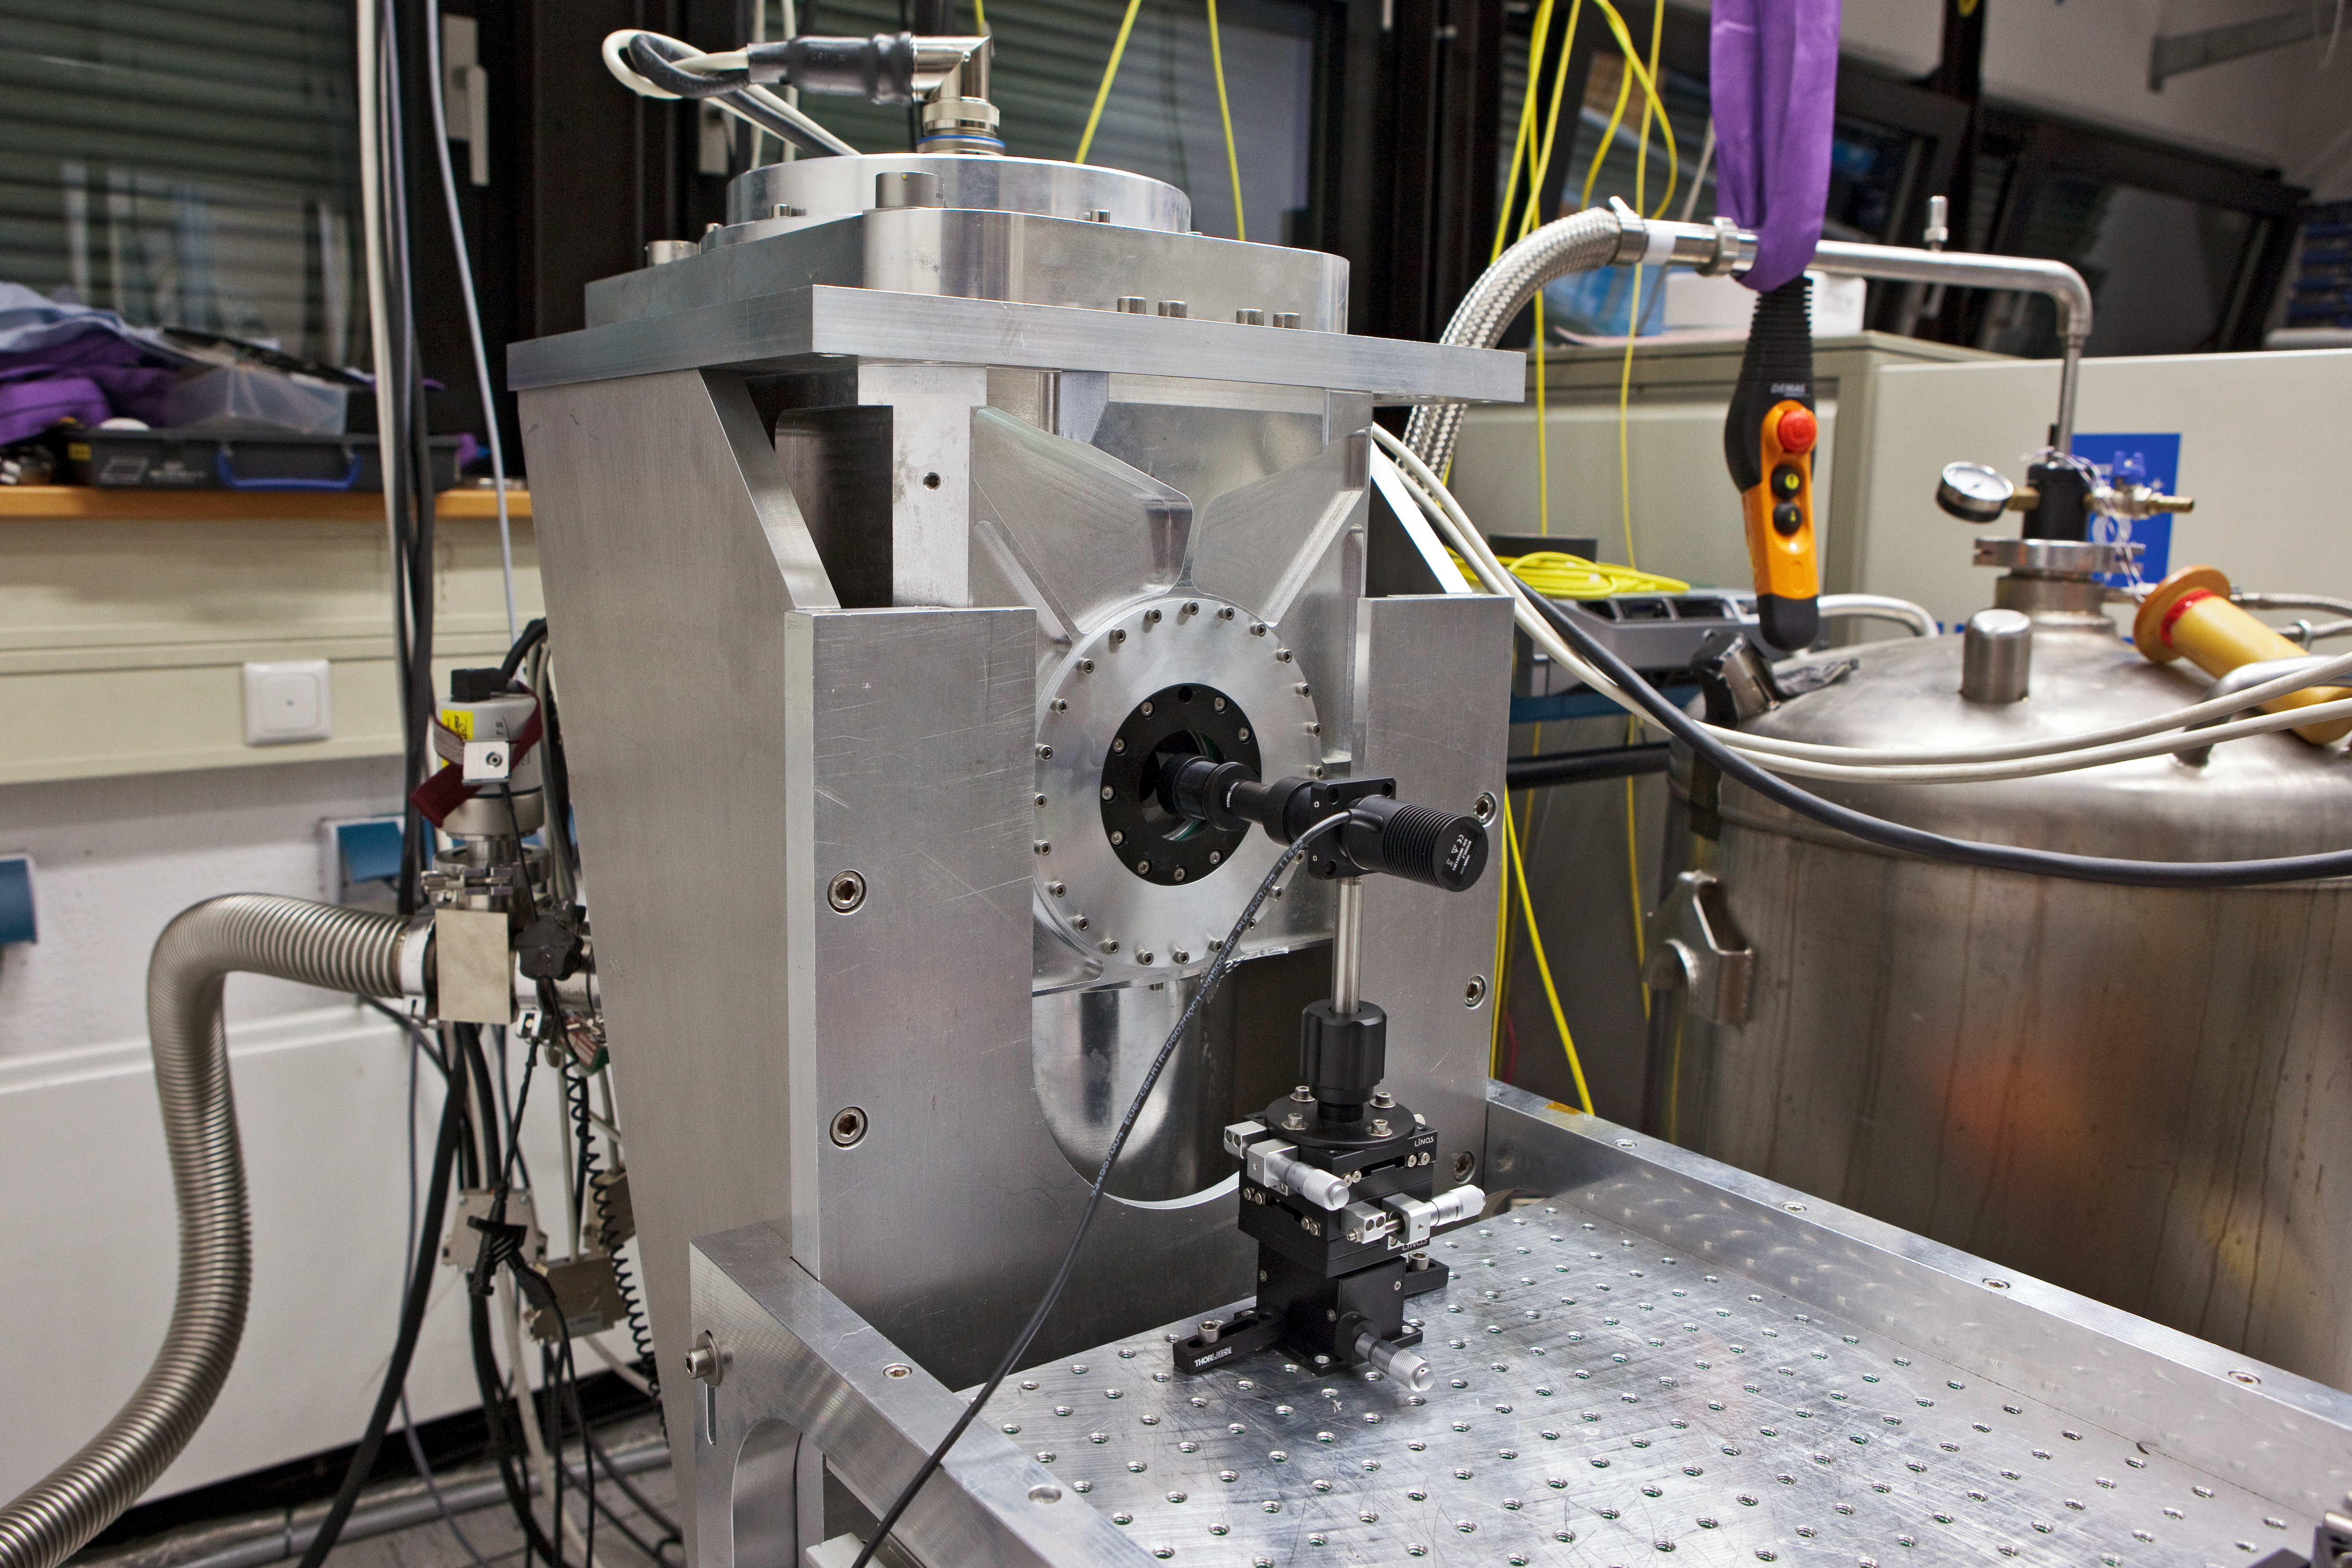

Gravity sensor

Gravity Wave-Front Sensor

Credit: ESO